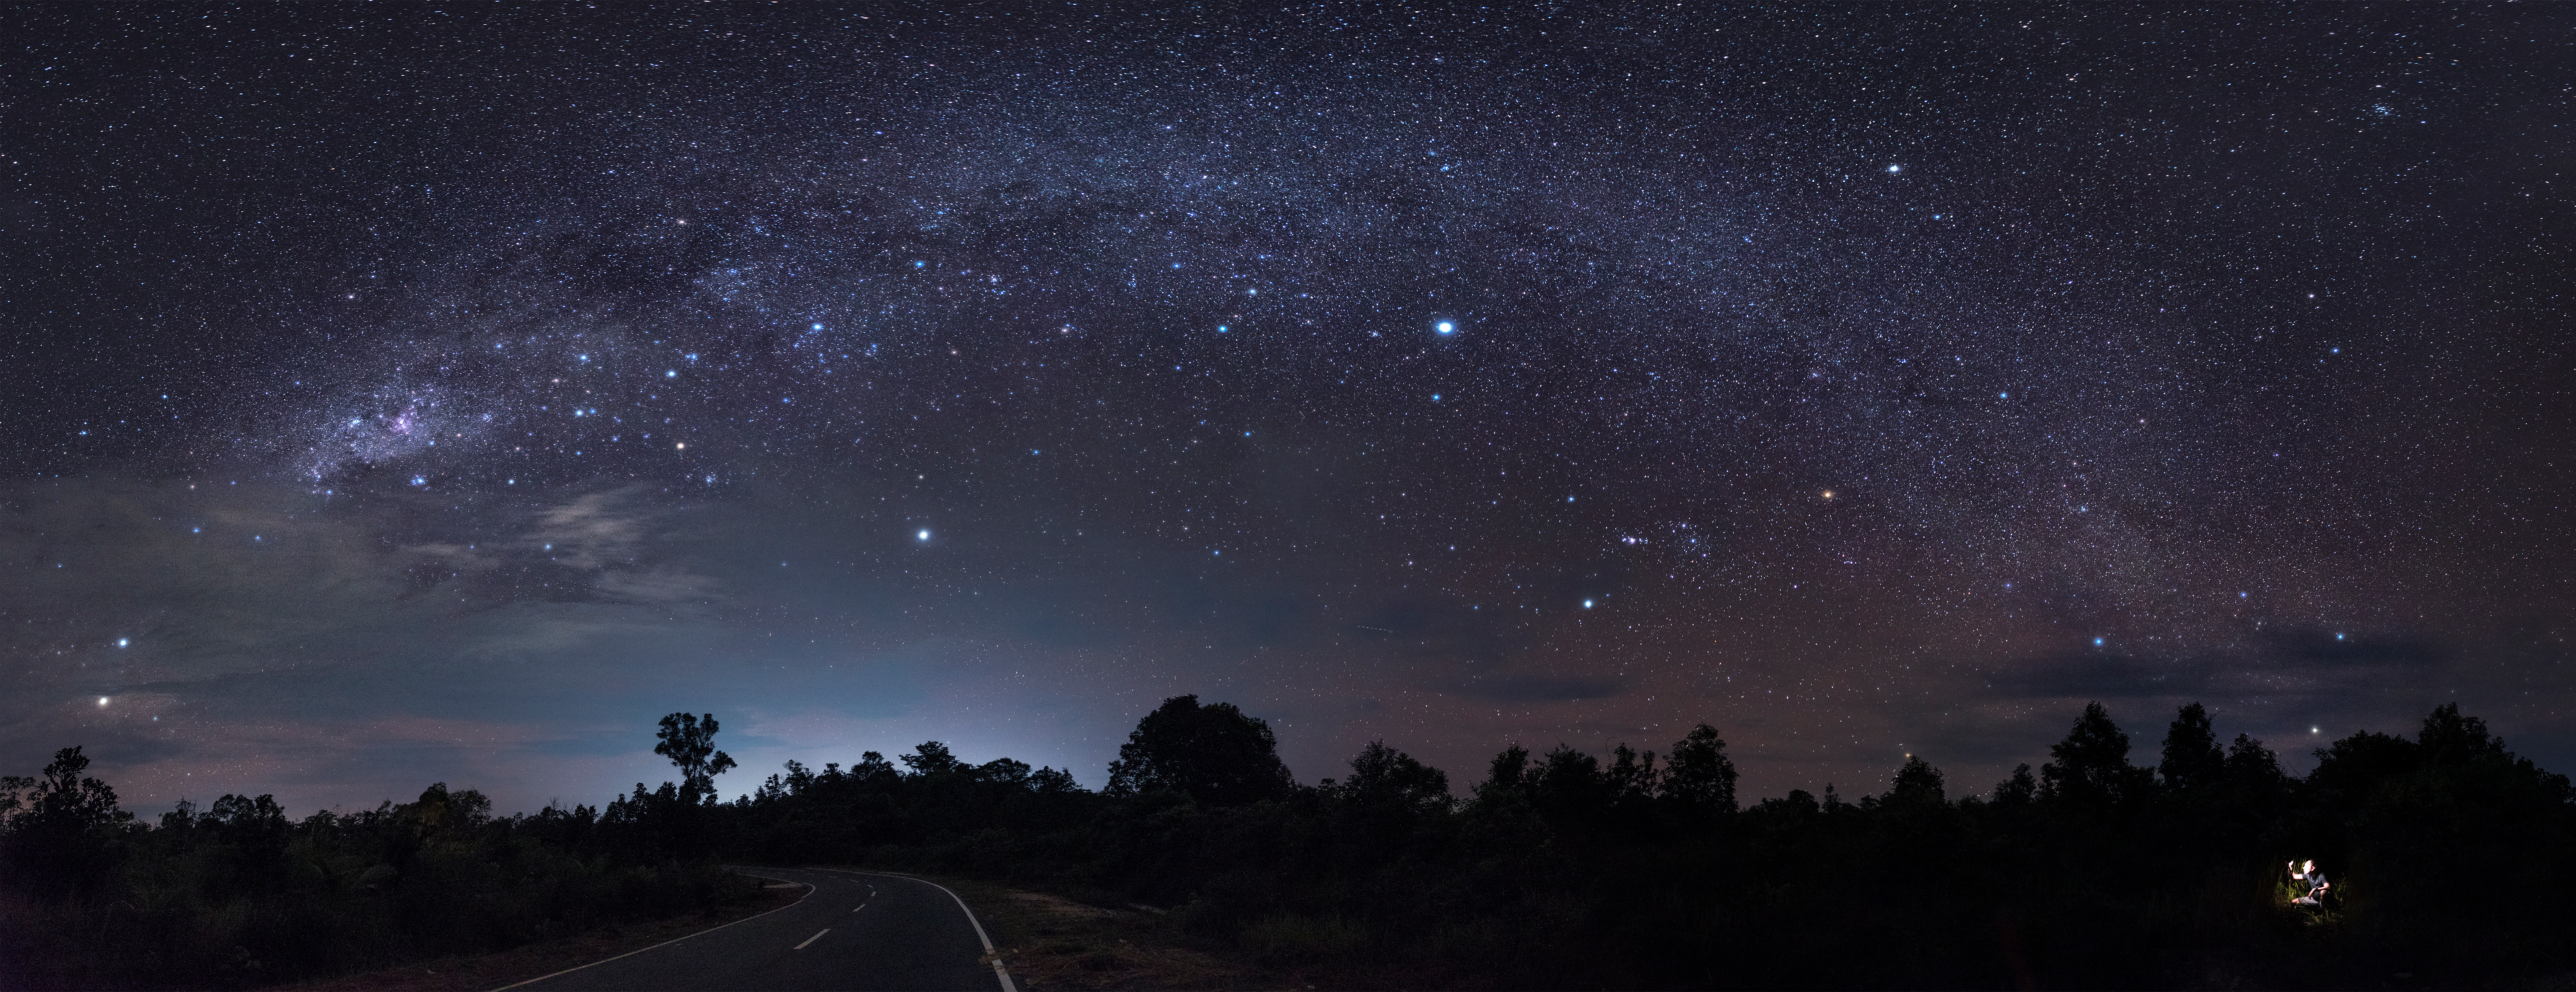

Most Brightest Stars of the Sky

Image title: Most Brightest Stars of the Sky
Author: Giorgia Hofer
Country: Italy

Taken in March 2016 in Bromo, Java Island, Indonesia, this image shows the arch of the Milky Way and many prominent constellations, including many of the brightest stars in the night sky.

In the lower-left corner, we see Rigil Kentaurus and Hadar, the first one lower and the other higher up, both located in the large constellation Centaurus. As pointers they point towards Crux, the Southern Cross, whose long axis points towards the southern pole, which is located roughly at the horizon because the Island of Java is almost at the equator. Crux is almost entirely obscured by clouds, with only the four bright stars visible in the photograph. Confusingly, the asterism of the False Cross (consisting of stars in Argo, The Ship) is clearly prominent a bit further up the Milky Way.

The pinkish spot between the true and the False Cross is the Carina Nebula, located about 8500 light-years from Earth, in the constellation Carina, and invisible to the unaided eye. In Carina we can also find Canopus, the second-brightest star in the night sky, seen just below the Galaxy and above the road on the ground.

Even brighter is Sirius, the brightest star in the night sky. Sirius lies in the constellation Canis Major, The Great Dog, one of the dogs that follow Orion, the Hunter, who is depicted in the right half of this image, just above the clouds at the horizon. Orion’s Belt of three bright stars points to Sirius in the upper left and to Aldebaran in the lower right, just above the horizon.

Orion contains some of the brightest stars in the sky, making it the most colourful constellation. Rigel, the bright bluish star below the Galaxy toward the right, and Betelgeuse, the reddish bright star higher up and to the right of Rigel. Between them we find the three stars that comprise the belt of Orion, a famous asterism. Just next to the belt we find the Great Orion Nebula, a star-forming region whose bright centre is visible to the unaided eye and also in this image.

Above Betelgeuse but on the opposite side of the Galaxy, we see the bright star Procyon, whose name means literally “Before the Dog”. It is mythologically often considered a tiny one-star dog asterism accompanying Orion, and transformed into the modern constellation of Canis Minor.

In the upper-right corner, the Beehive Star Cluster in the constellation Cancer is easily recognisable. Below it, we find the constellation Gemini with the stars Pollux and Castor, which are not prominent in this image. In contrast, the bright white star Capella in the constellation Auriga, the Charioteer, shines through the clouds at the middle-right edge of the image.

Some light pollution is visible along the road.

Also see image in Zenodo: https://doi.org/10.5281/zenodo.7425569

Credit: Giorgia Hofer/IAU OAE